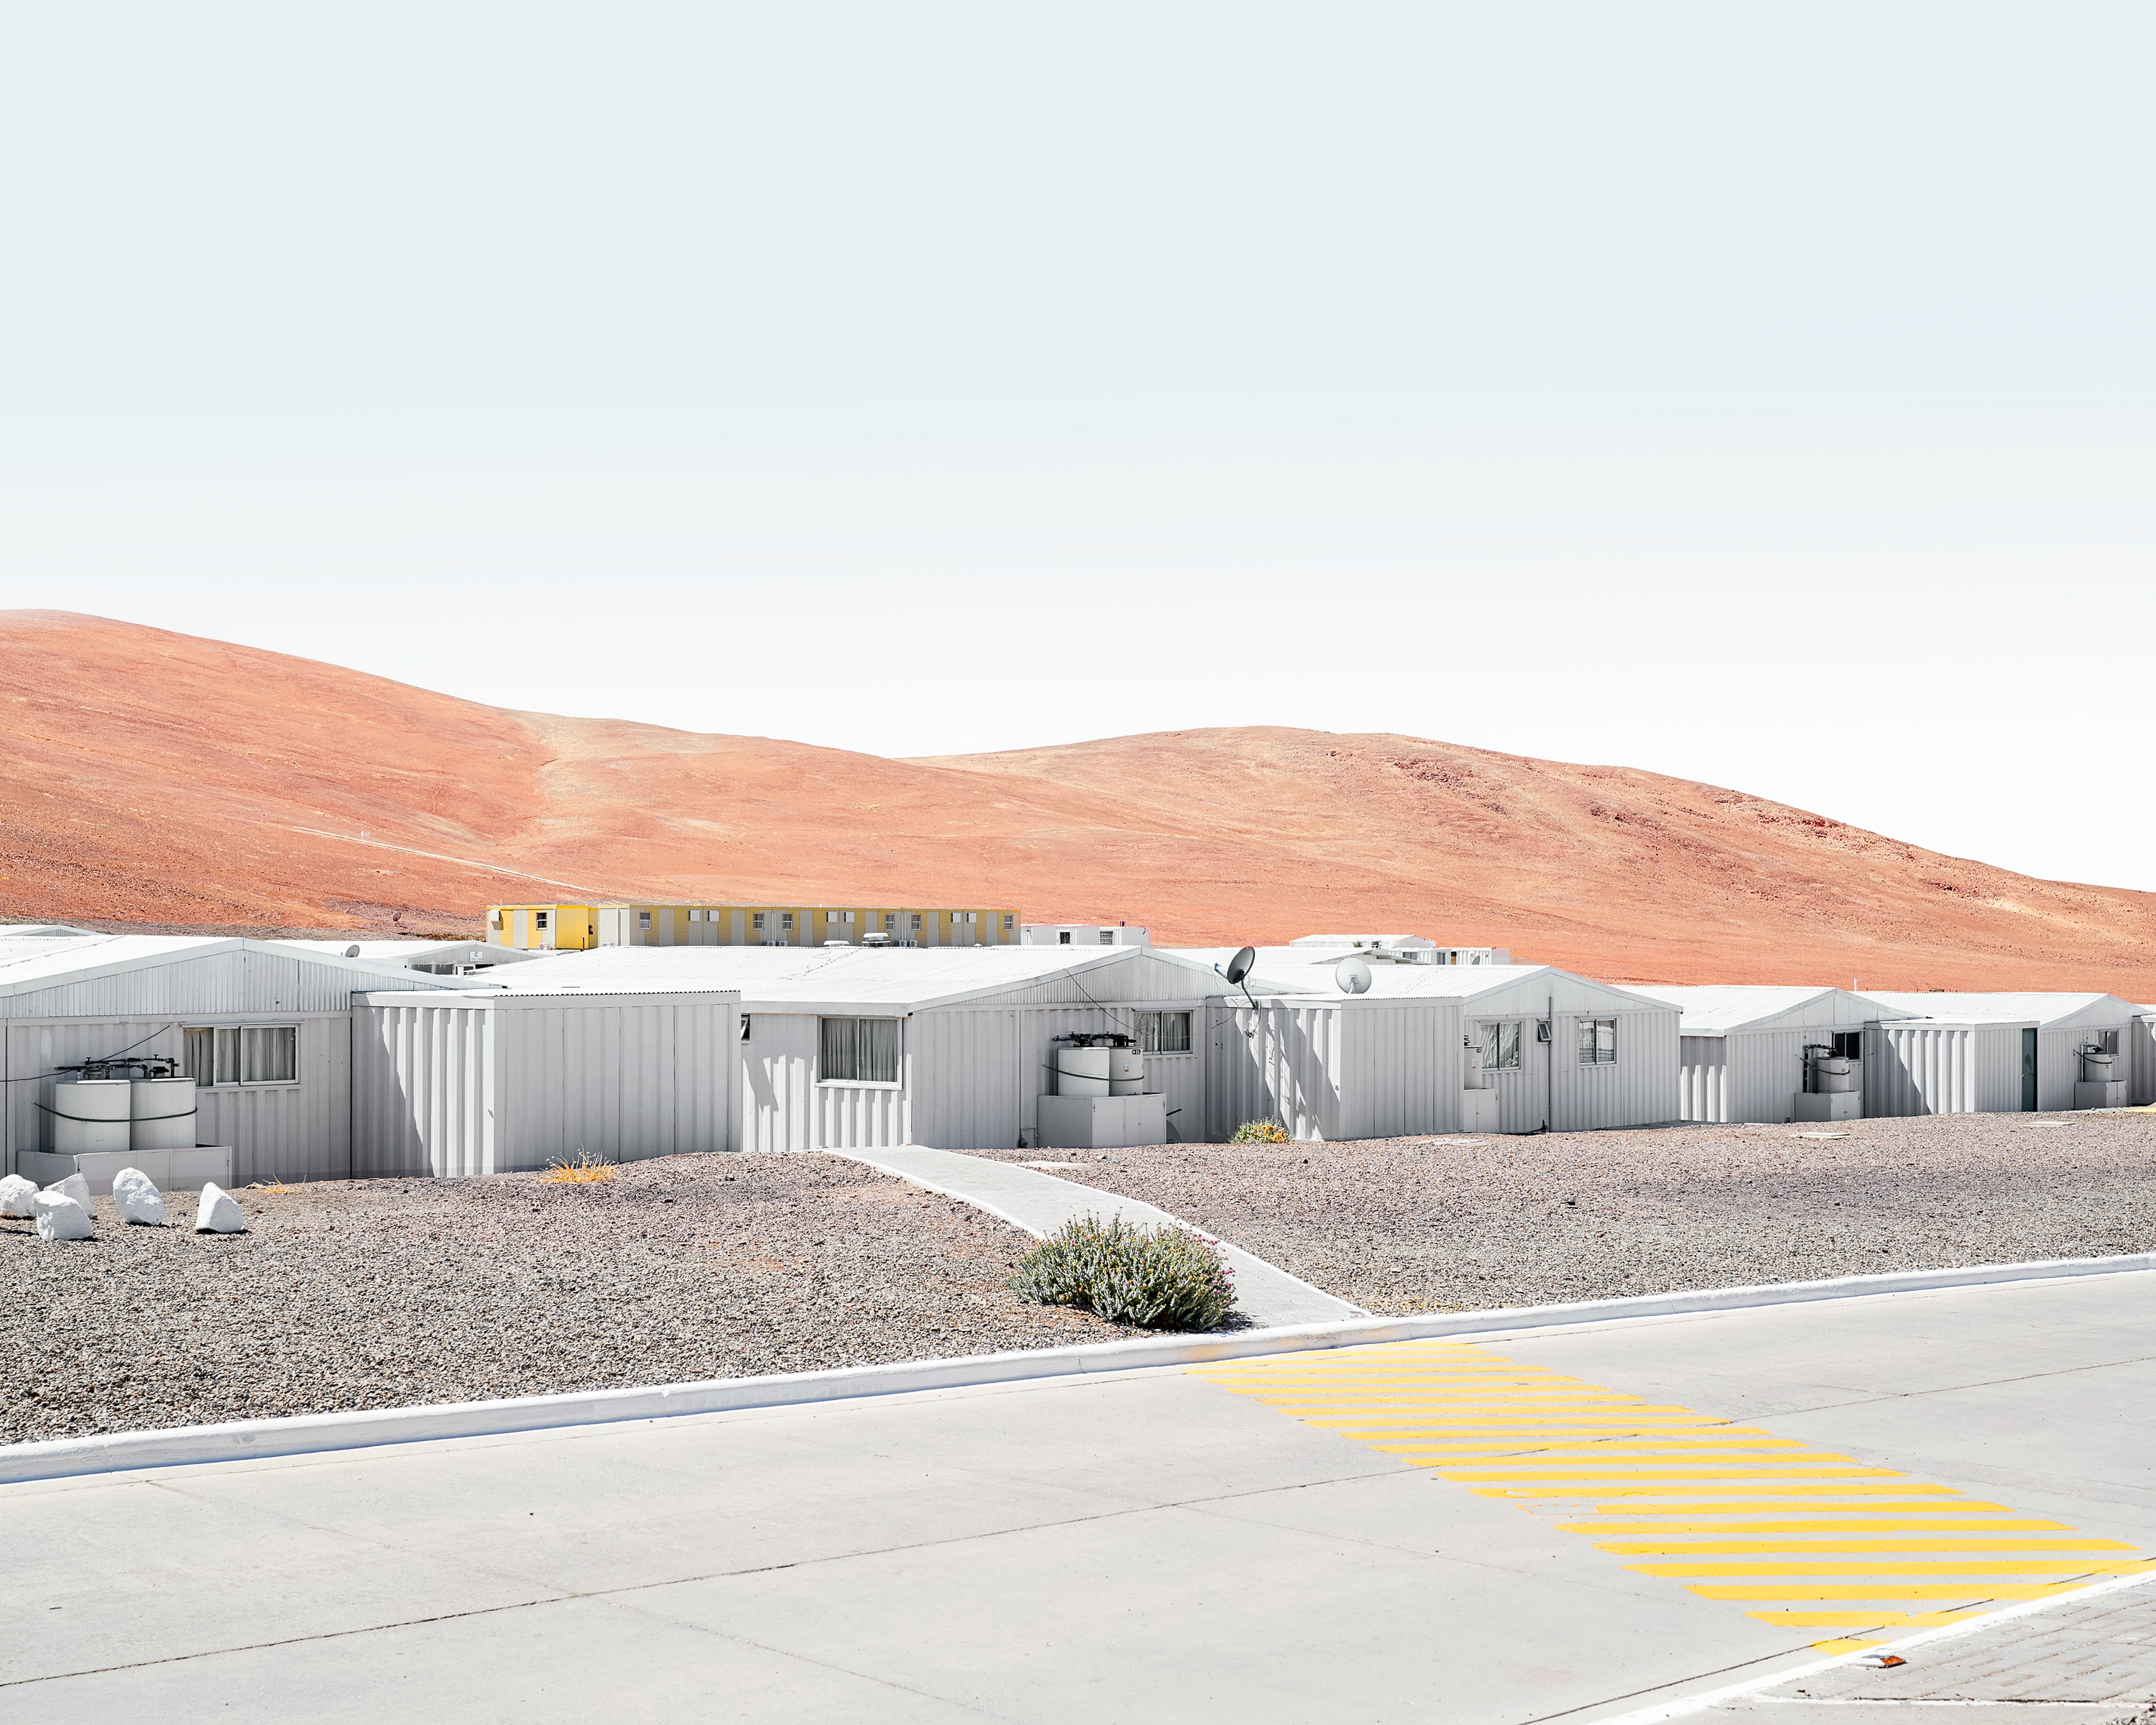

Paranal Observatory Support Building

Telescope support facility at Paranal Observatory. The residencia and administrative part of the observatory houses technological support buildings for engineers on site.

Credit: Luxy Images/ESO